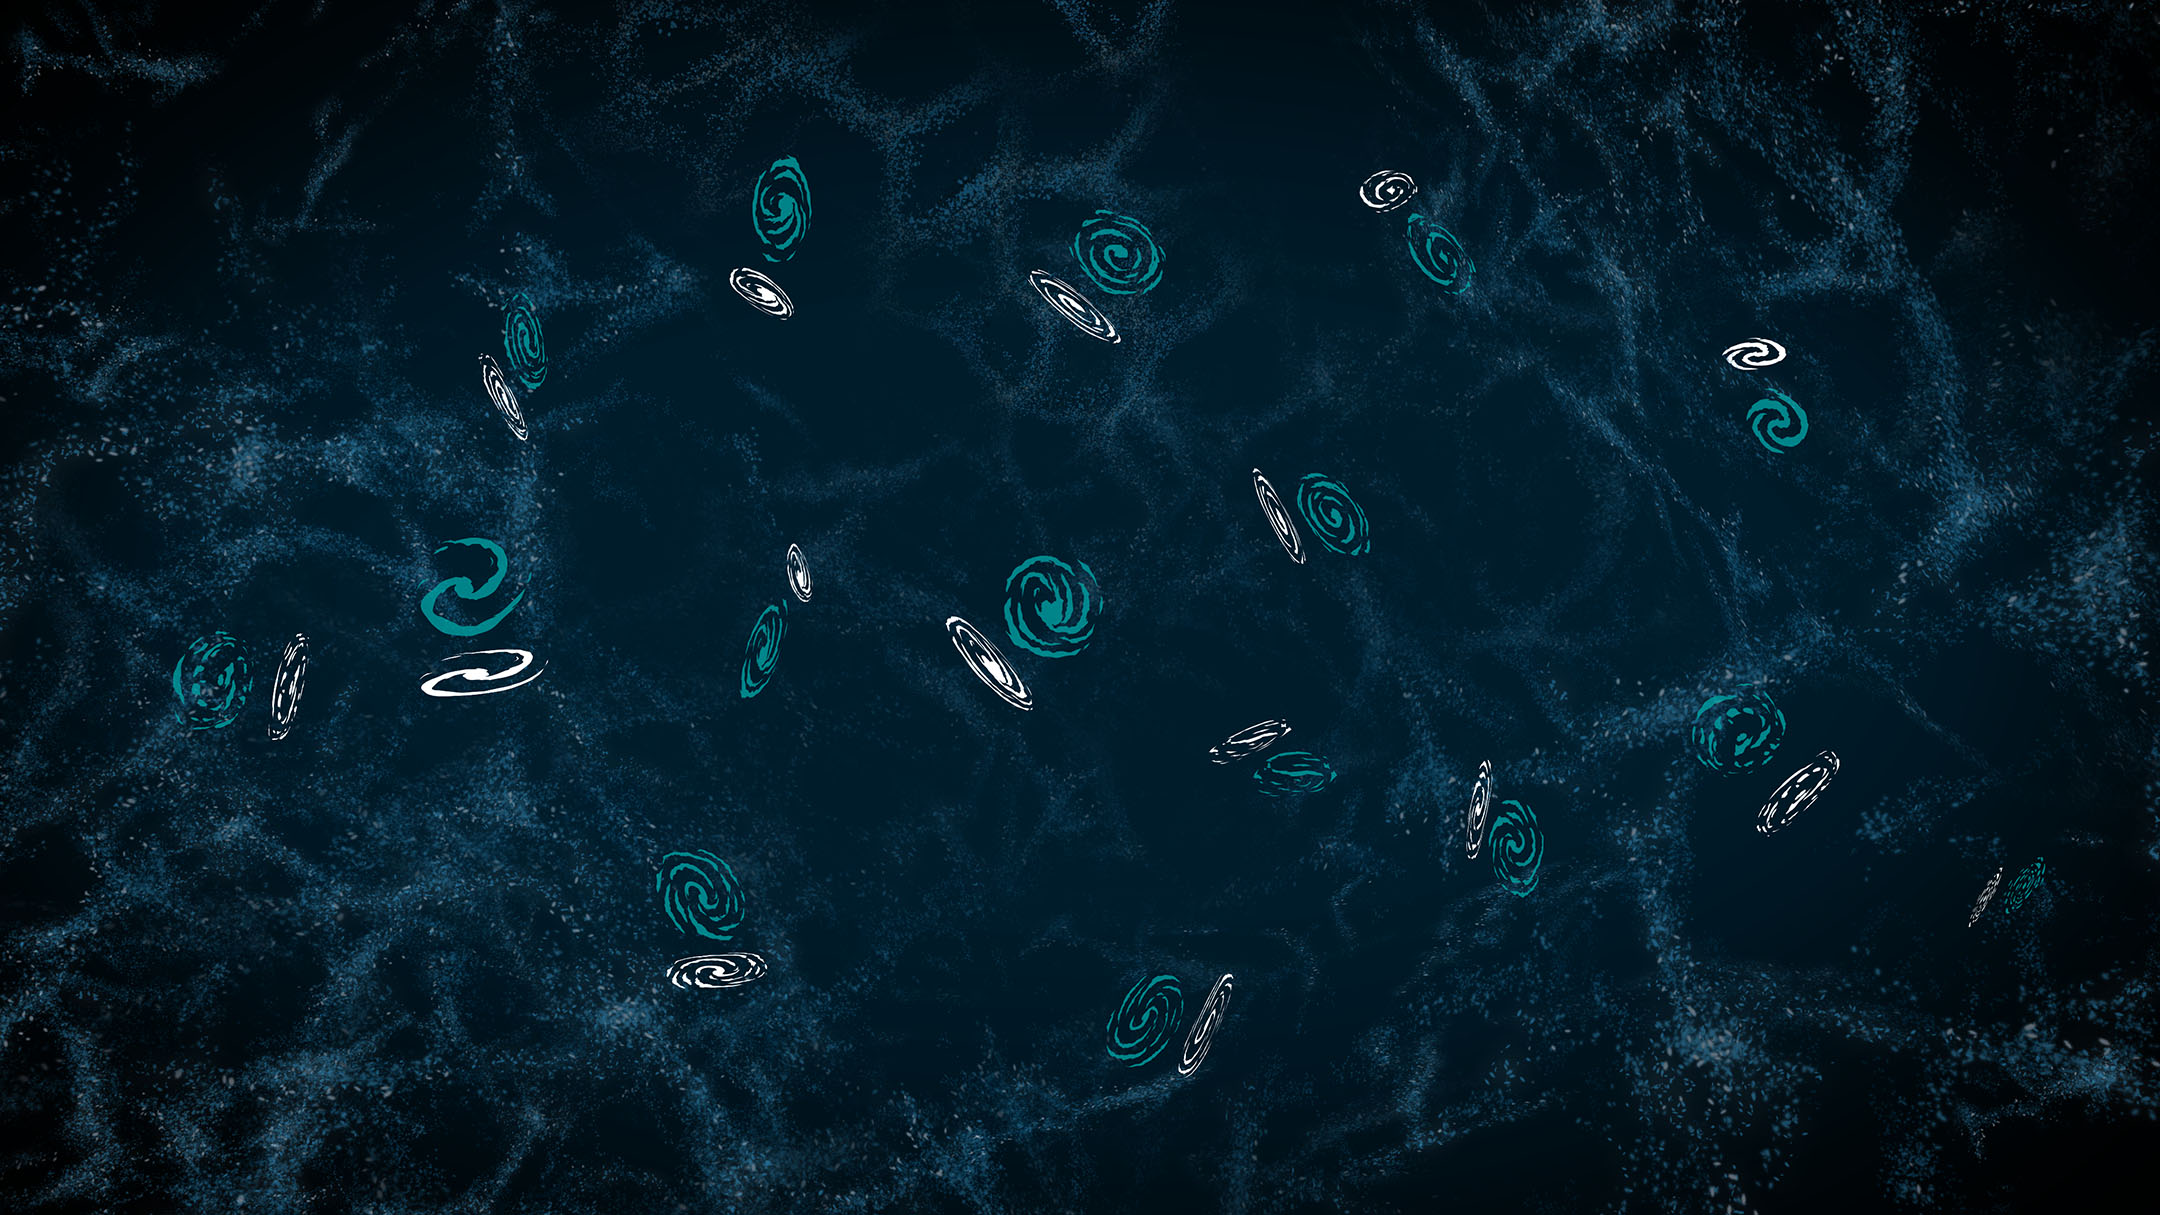

The effects of weak gravitational lensing on galaxy shapes

This illustration shows the distortion of the observed shapes and positions of galaxies caused by weak gravitational lensing that is due to the Universe’s large scale structure, or ‘cosmic web’. The galaxies’ true shapes (teal) become warped as the light from them travels and bends past the galaxies and galaxy clusters of the cosmic web on its way to us. By the time the light reaches us, the galaxies’ observed shapes and positions have changed (white). The effect is highly exaggerated in this illustration, and studies of weak lensing distortions used to measure how mass is distributed in the Universe typically require measurements of millions of galaxies. Rubin Observatory’s Legacy Survey of Space and Time (LSST) will observe billions of galaxies and enable more precise weak lensing measurements than have been possible before.

Alt Text: An illustration of galaxies scattered across the cosmic web. The background is a dark blue with criss-crossing light blue filaments made of tiny dots, resembling wisps of smoke or strings of a cobweb. There are about 15 galaxies scattered around the image. Each galaxy is actually a pair of illustrations offset from each other, showing two different shapes and positions for the same galaxy. The teal version of the galaxy is generally a circular or oval shape, representing its true shape and position before its light has traveled through the Universe. The white version of the galaxy is offset slightly and elongated or distorted compared to the teal version.

Credit: RubinObs/NOIRLab/SLAC/NSF/DOE/AURA/J. Pinto